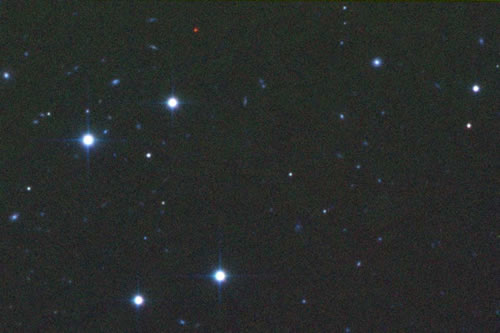

Brown dwarf CFBDS0059

i/z/J-band image of CFBDS0059. The brown dwarf is by far the reddest object in the field.

Credit: International Gemini Observatory/NOIRLab/NSF/AURA